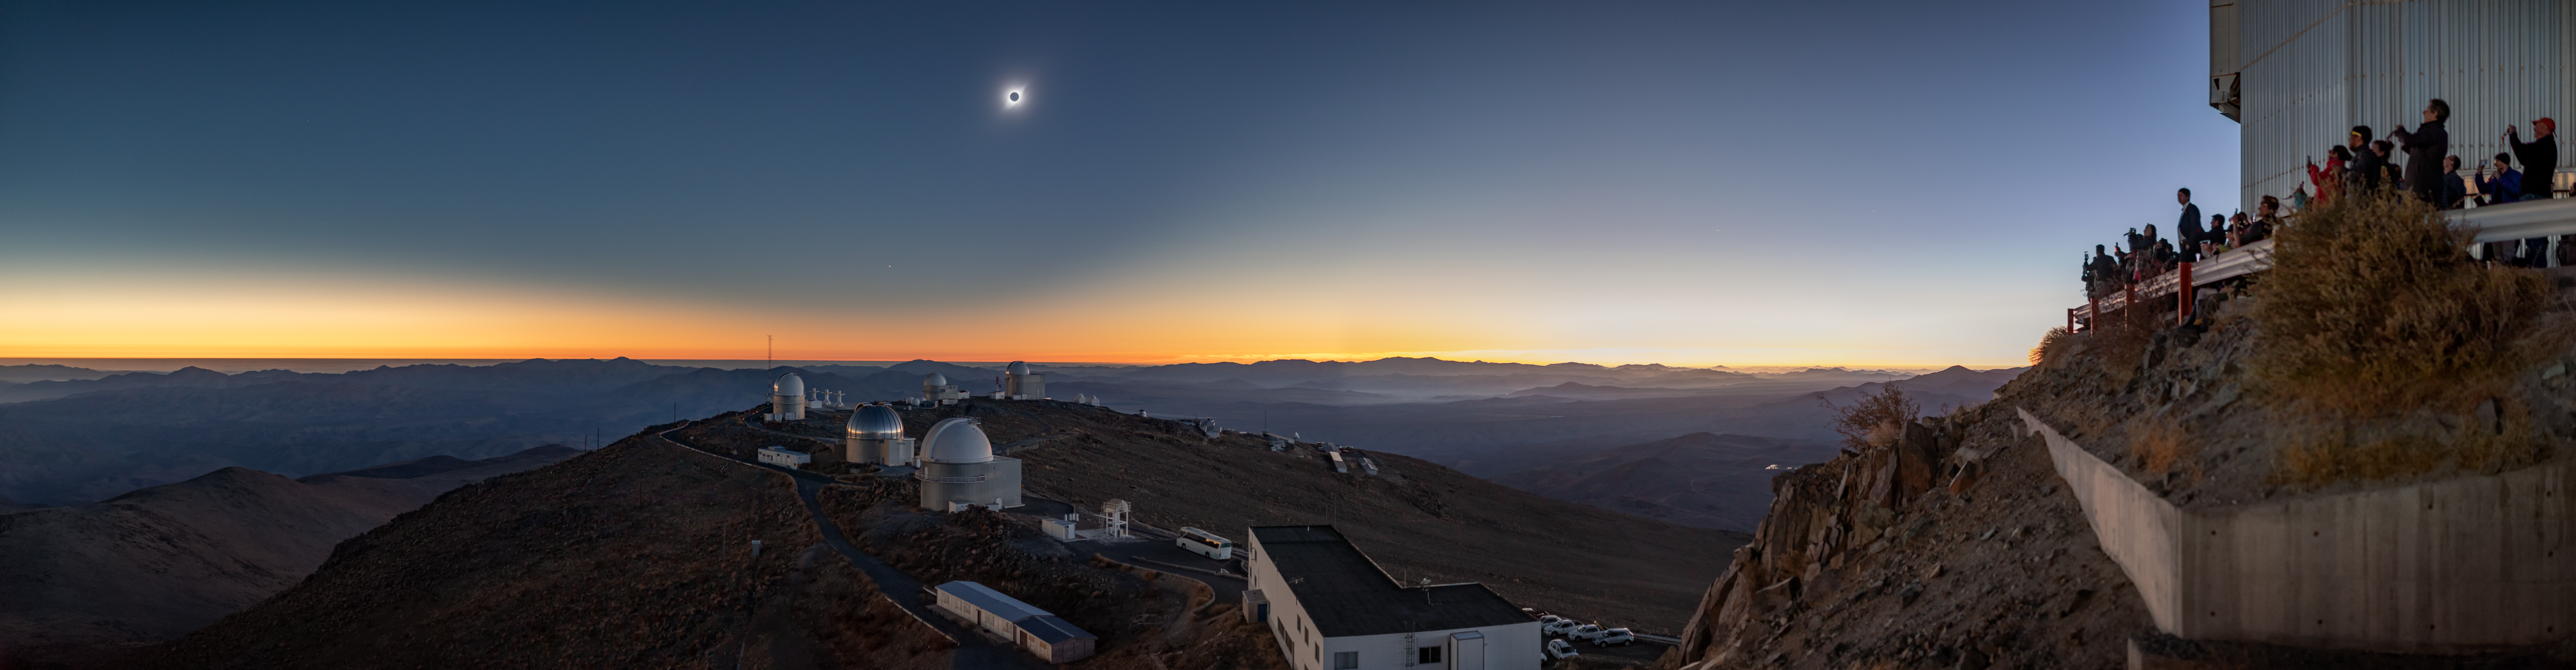

Total solar eclipse, La Silla Observatory, 2019 (Panoramic image)

On 2 July 2019 a total solar eclipse passed over ESO’s La Silla Observatory in Chile. The eclipse lasted roughly two and a half hours, with almost two minutes of totality at 20:39 UT, and was visible across a narrow band of Chile and Argentina. To celebrate this rare event ESO invited 1000 people, including dignitaries, school children, the media, researchers, and the general public, to come to the Observatory to watch the eclipse from this unique location.

Credit: ESO/M. Zamani